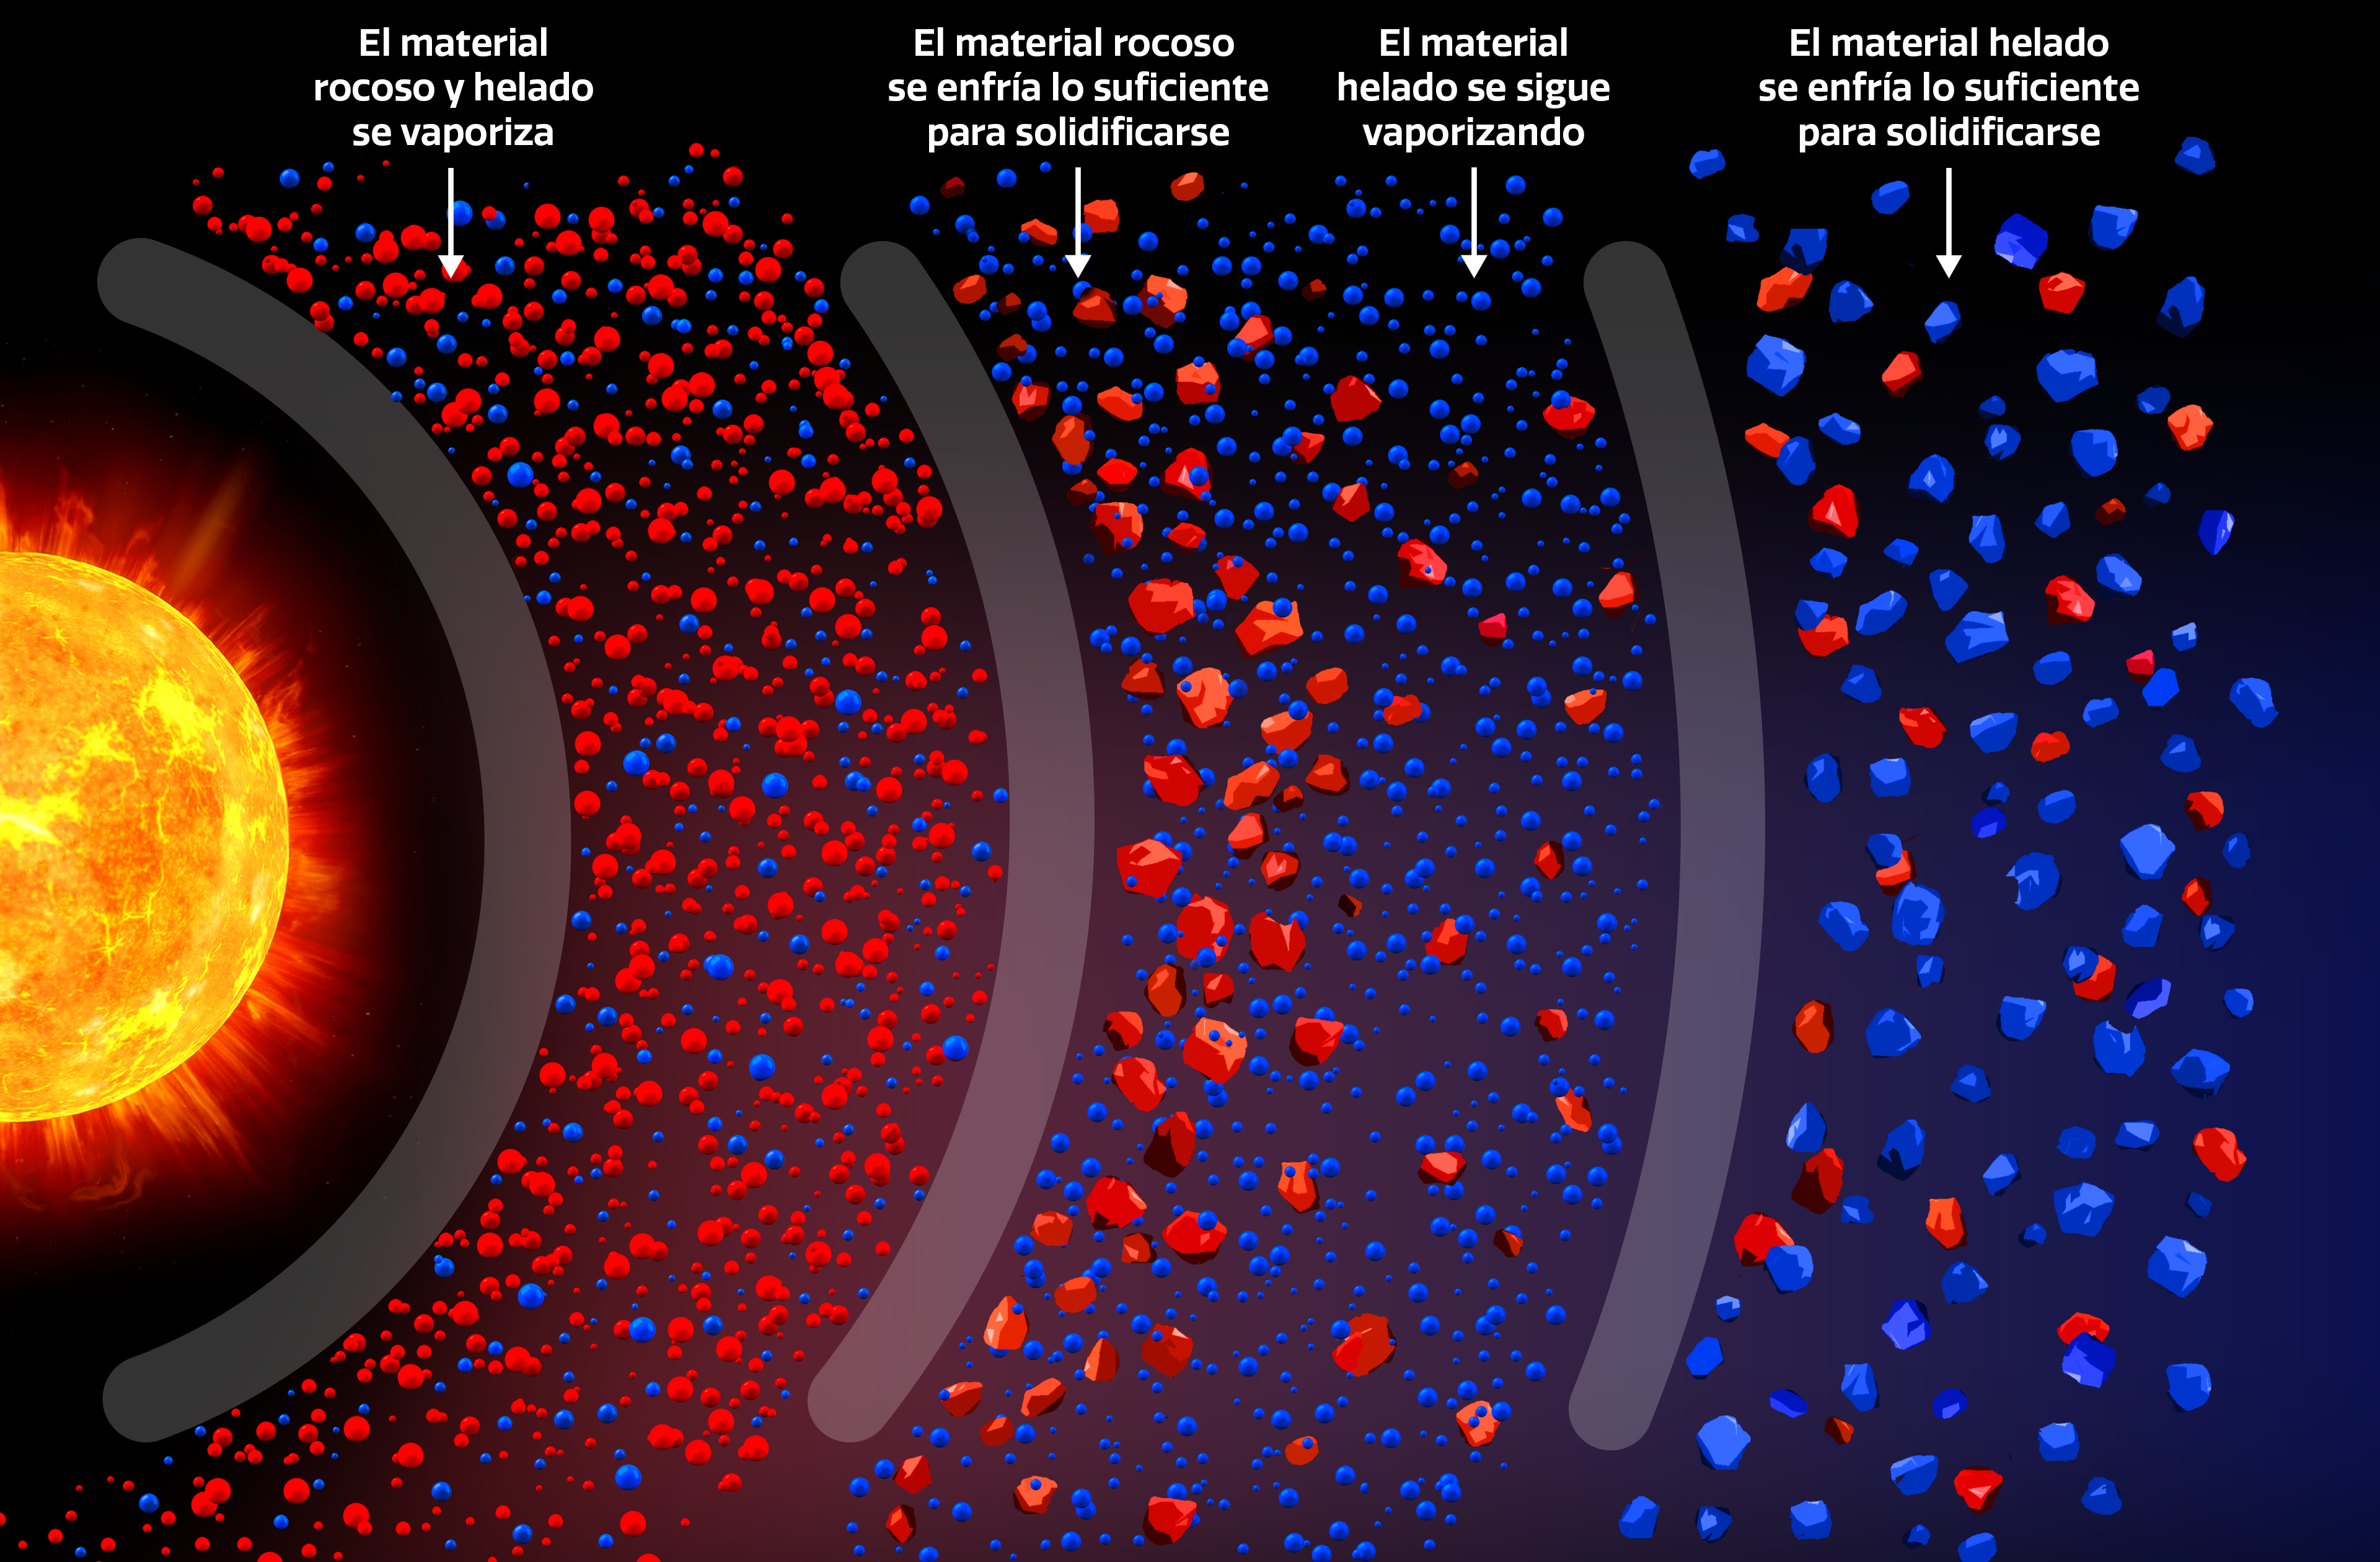

Infografía del disco protoplanetario

Esta ilustración muestra cómo los materiales rocosos y helados se dispersan en un gradiente dentro del disco protoplanetario de una estrella debido a sus diferentes umbrales de temperatura.

Credit: NOIRLab/NSF/AURA/P. Marenfeld